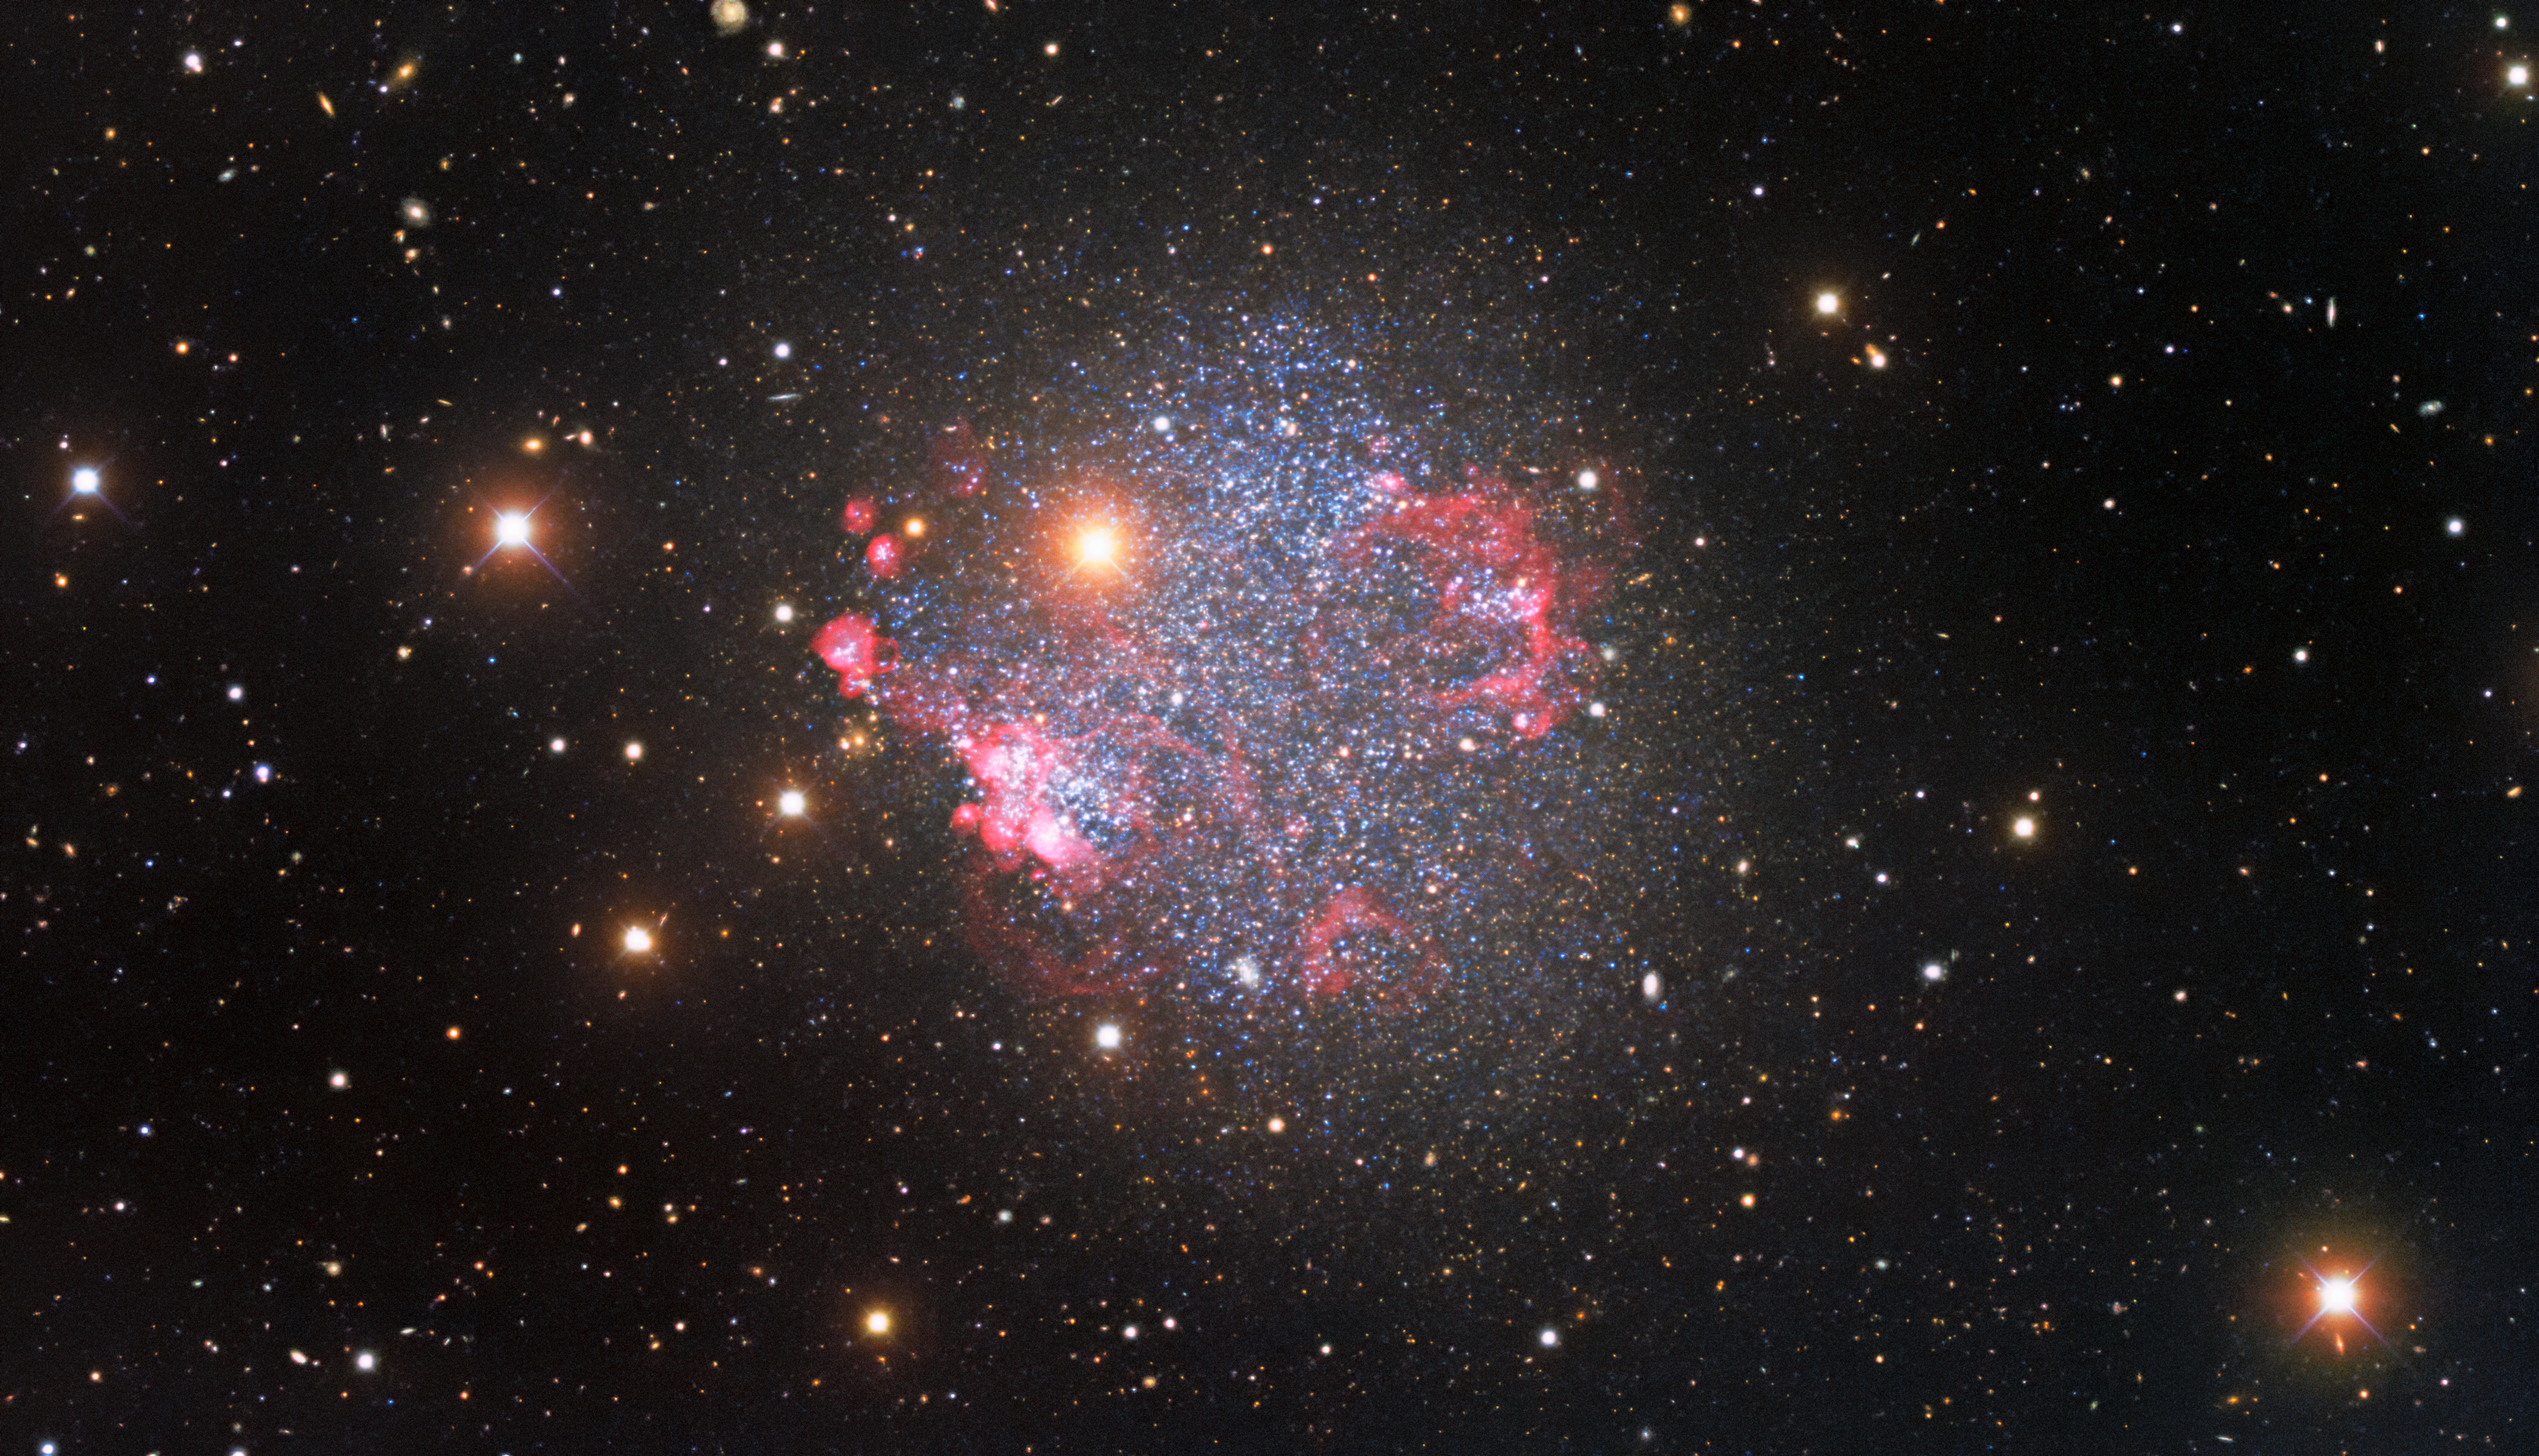

The Cosmic Jewels of Sextans A

This glittering image captured by the Nicholas U. Mayall 4-meter Telescope at Kitt Peak National Observatory, a Program of NSF NOIRLab, shows the irregular dwarf galaxy Sextans A, which lies around 4.4 million light-years from Earth. This galaxy, which is only a fraction of the size of the Milky Way, has been contorted by successive waves of supernova explosions into the roughly square shape we see from Earth — a cosmic jewelry box filled with bright young stars.

Sextans A is displayed in style in this gorgeous image, which showcases the irregular shape of this dwarf galaxy. Irregular galaxies such as Sextans A don’t have the regular appearance of spiral or elliptical galaxies, but instead display a range of weird and wonderful shapes. These galaxies are relatively small, and they are often susceptible to distortions resulting from close encounters or collisions with larger galaxies — sometimes leading to their irregular shapes. Sextans A is particularly small, measuring only about 5000 light-years across.

Also watch this video for more insights about the image, and this zoom video.

Credit: KPNO/NOIRLab/NSF/AURAData obtained and processed by: P. Massey (Lowell Obs.), G. Jacoby, K. Olsen, & C. Smith (AURA/NSF)Image processing: T.A. Rector (University of Alaska Anchorage/NSF NOIRLab), M. Zamani (NSF NOIRLab) & D. de Martin (NSF NOIRLab)